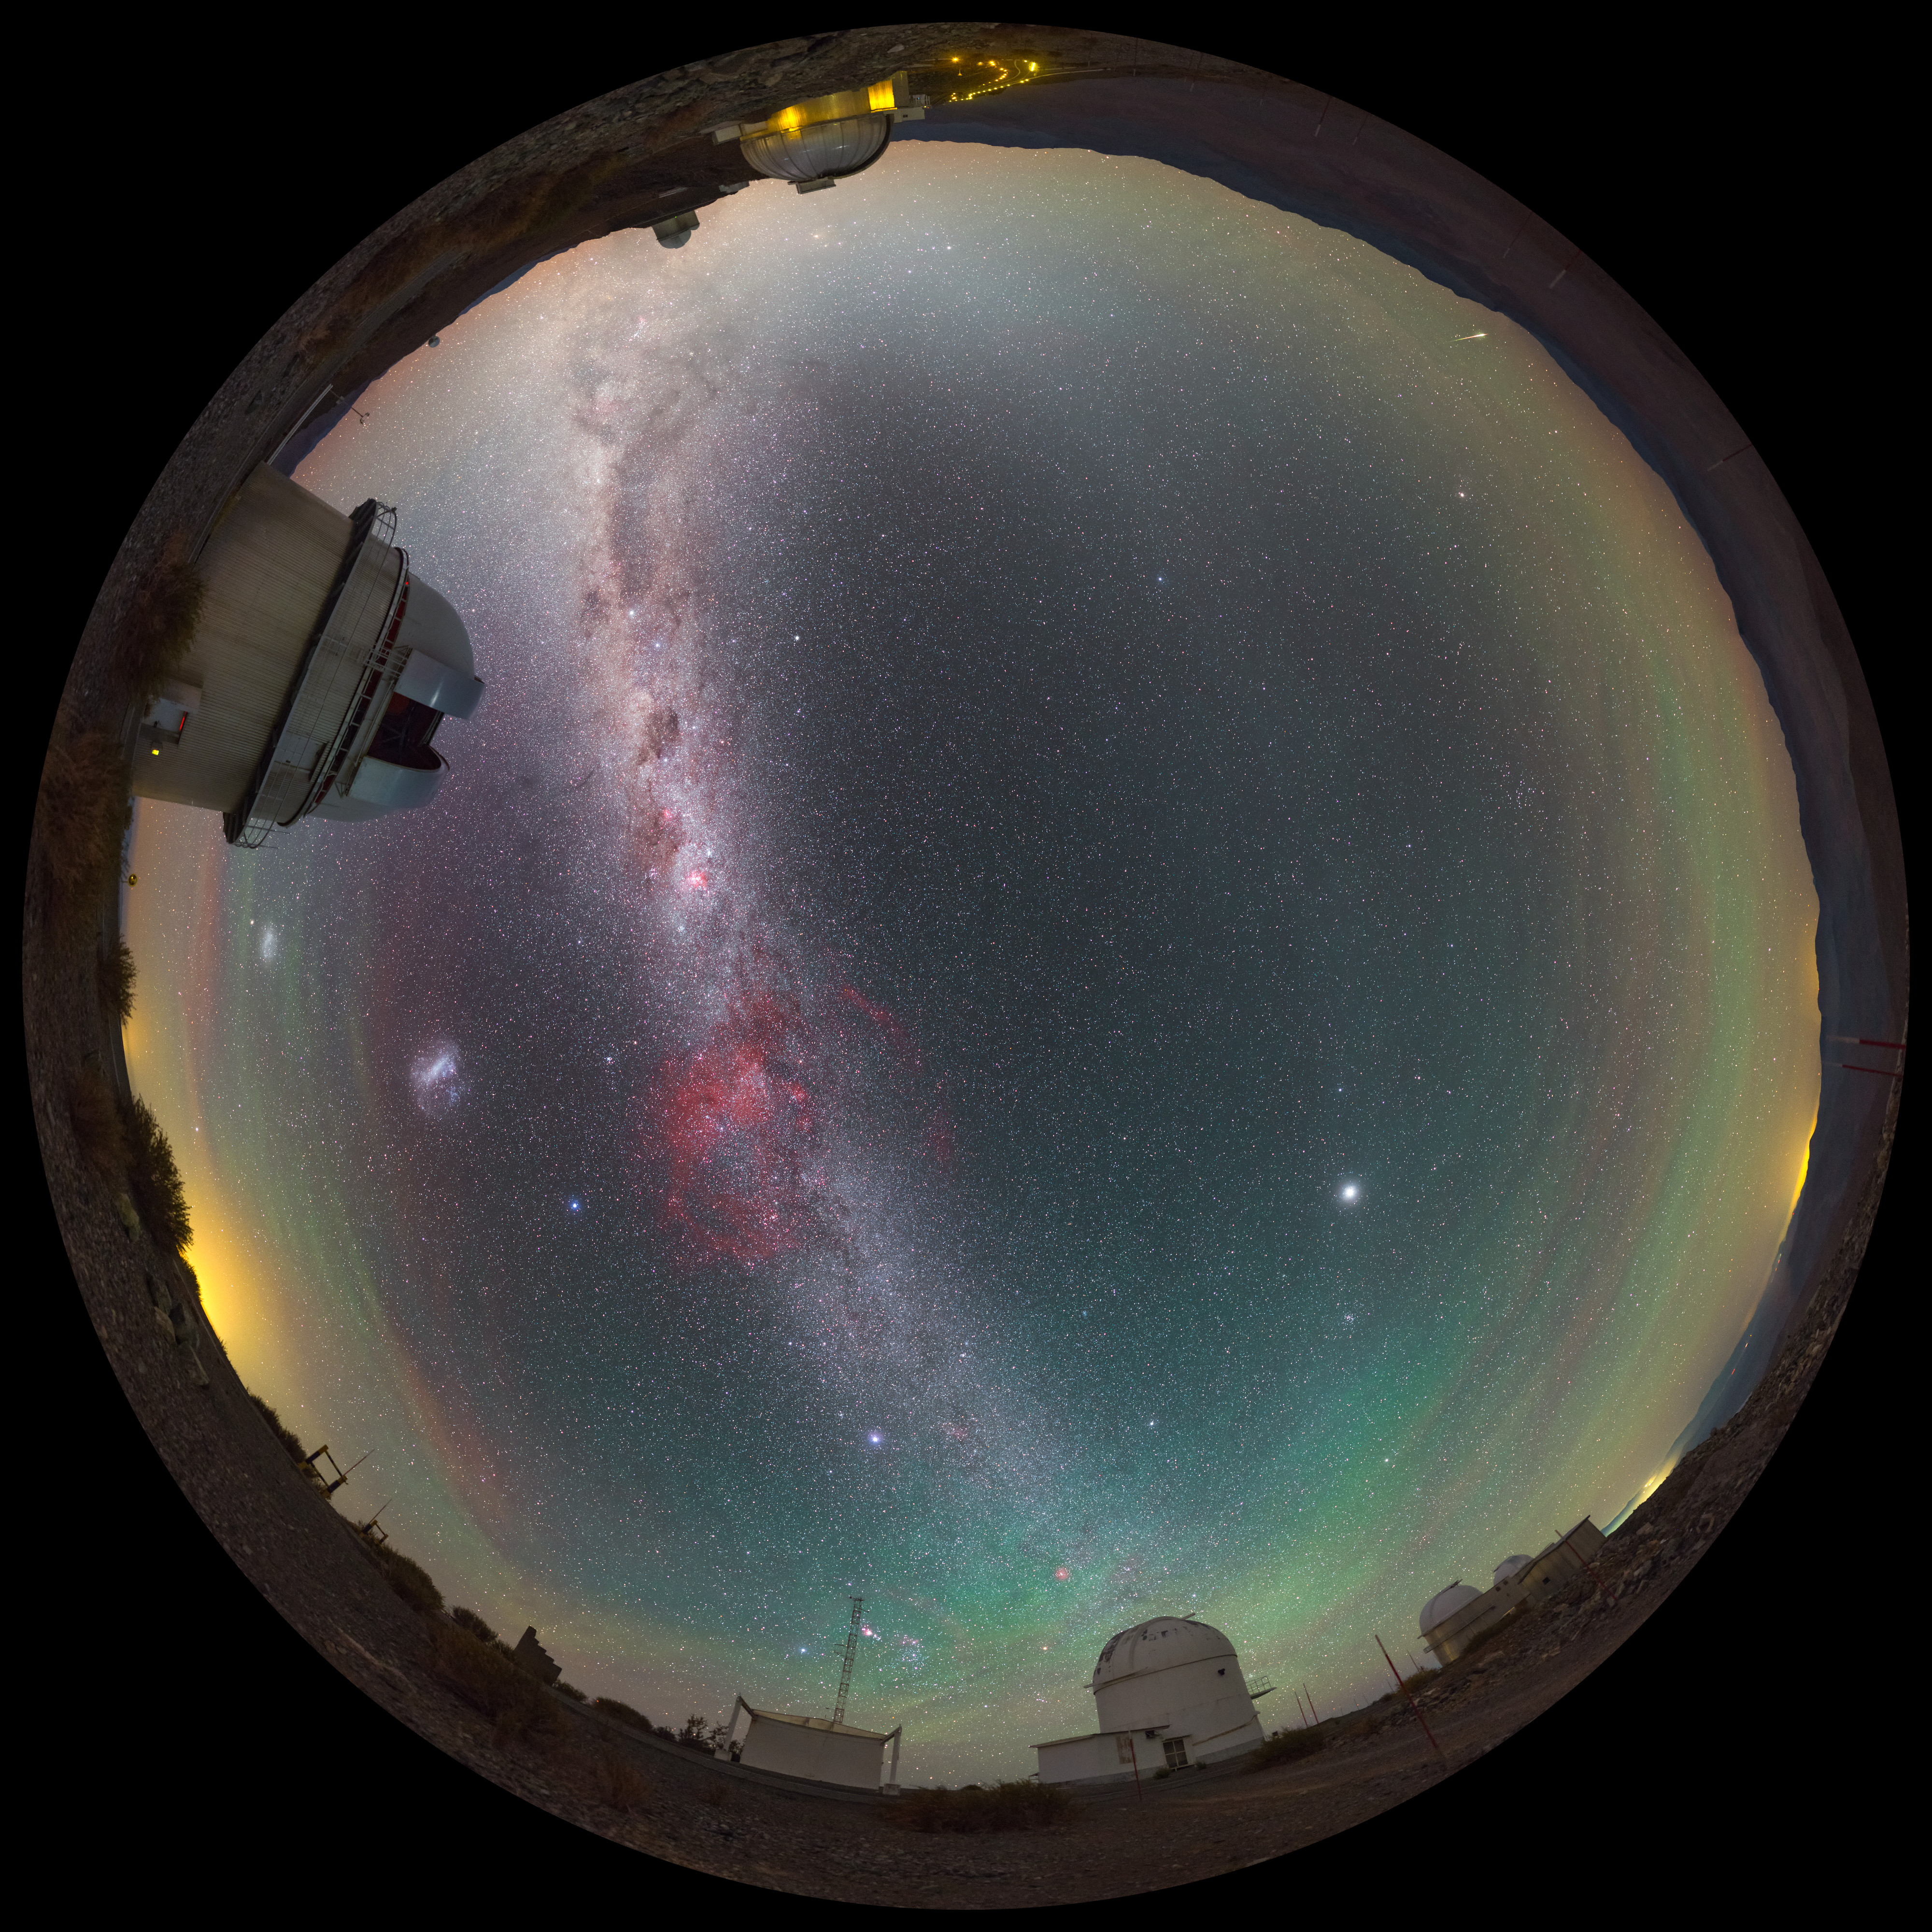

A touch of airglow

This striking image was captured using a fish-eye lens, giving it the distinctive look of a circular window, peering into a different world. Here the landscape at the La Silla observatory in Chile can be seen wrapped around the edge, whilst the night sky shimmers, lit by a phenomenon known as airglow.

Credit: ESO/P. Horálek